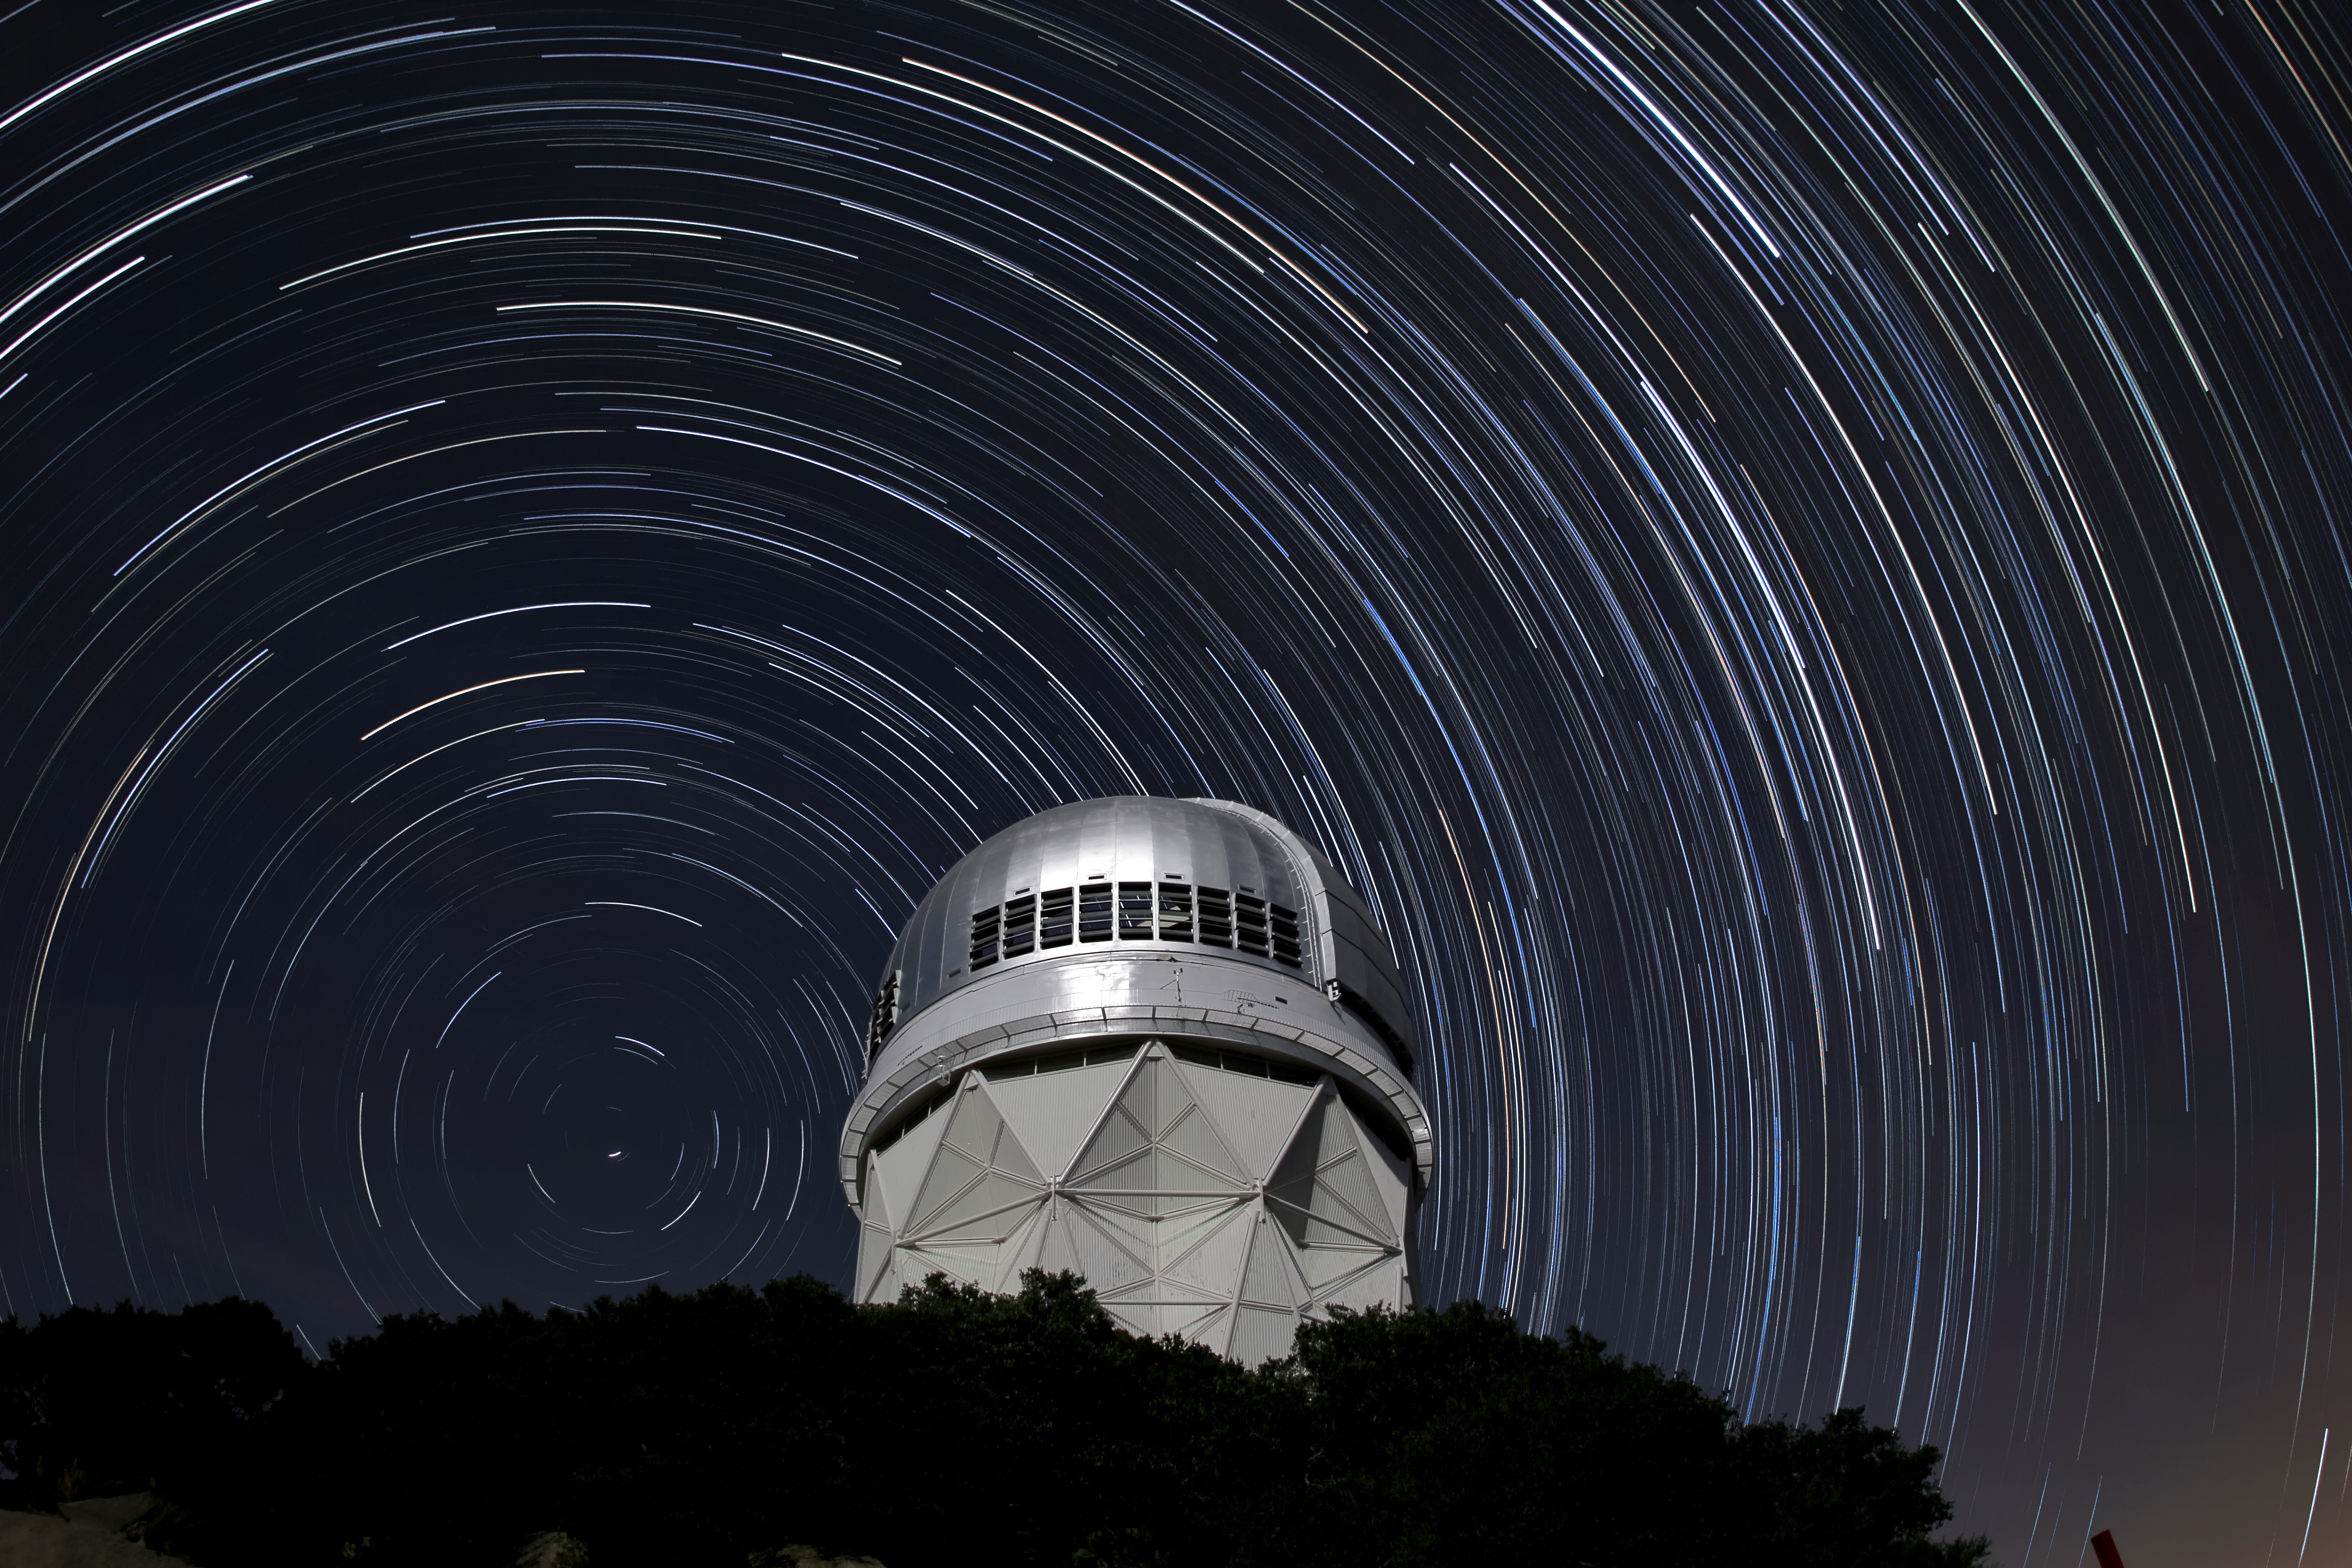

Star trails over the Nicholas U. Mayall 4-meter Telescope

Star trails over the Nicholas U. Mayall 4-meter Telescope on Kitt Peak National Observatory near Tucson, AZ.

Credit: KPNO/NOIRLab/NSF/AURA/P. Marenfeld